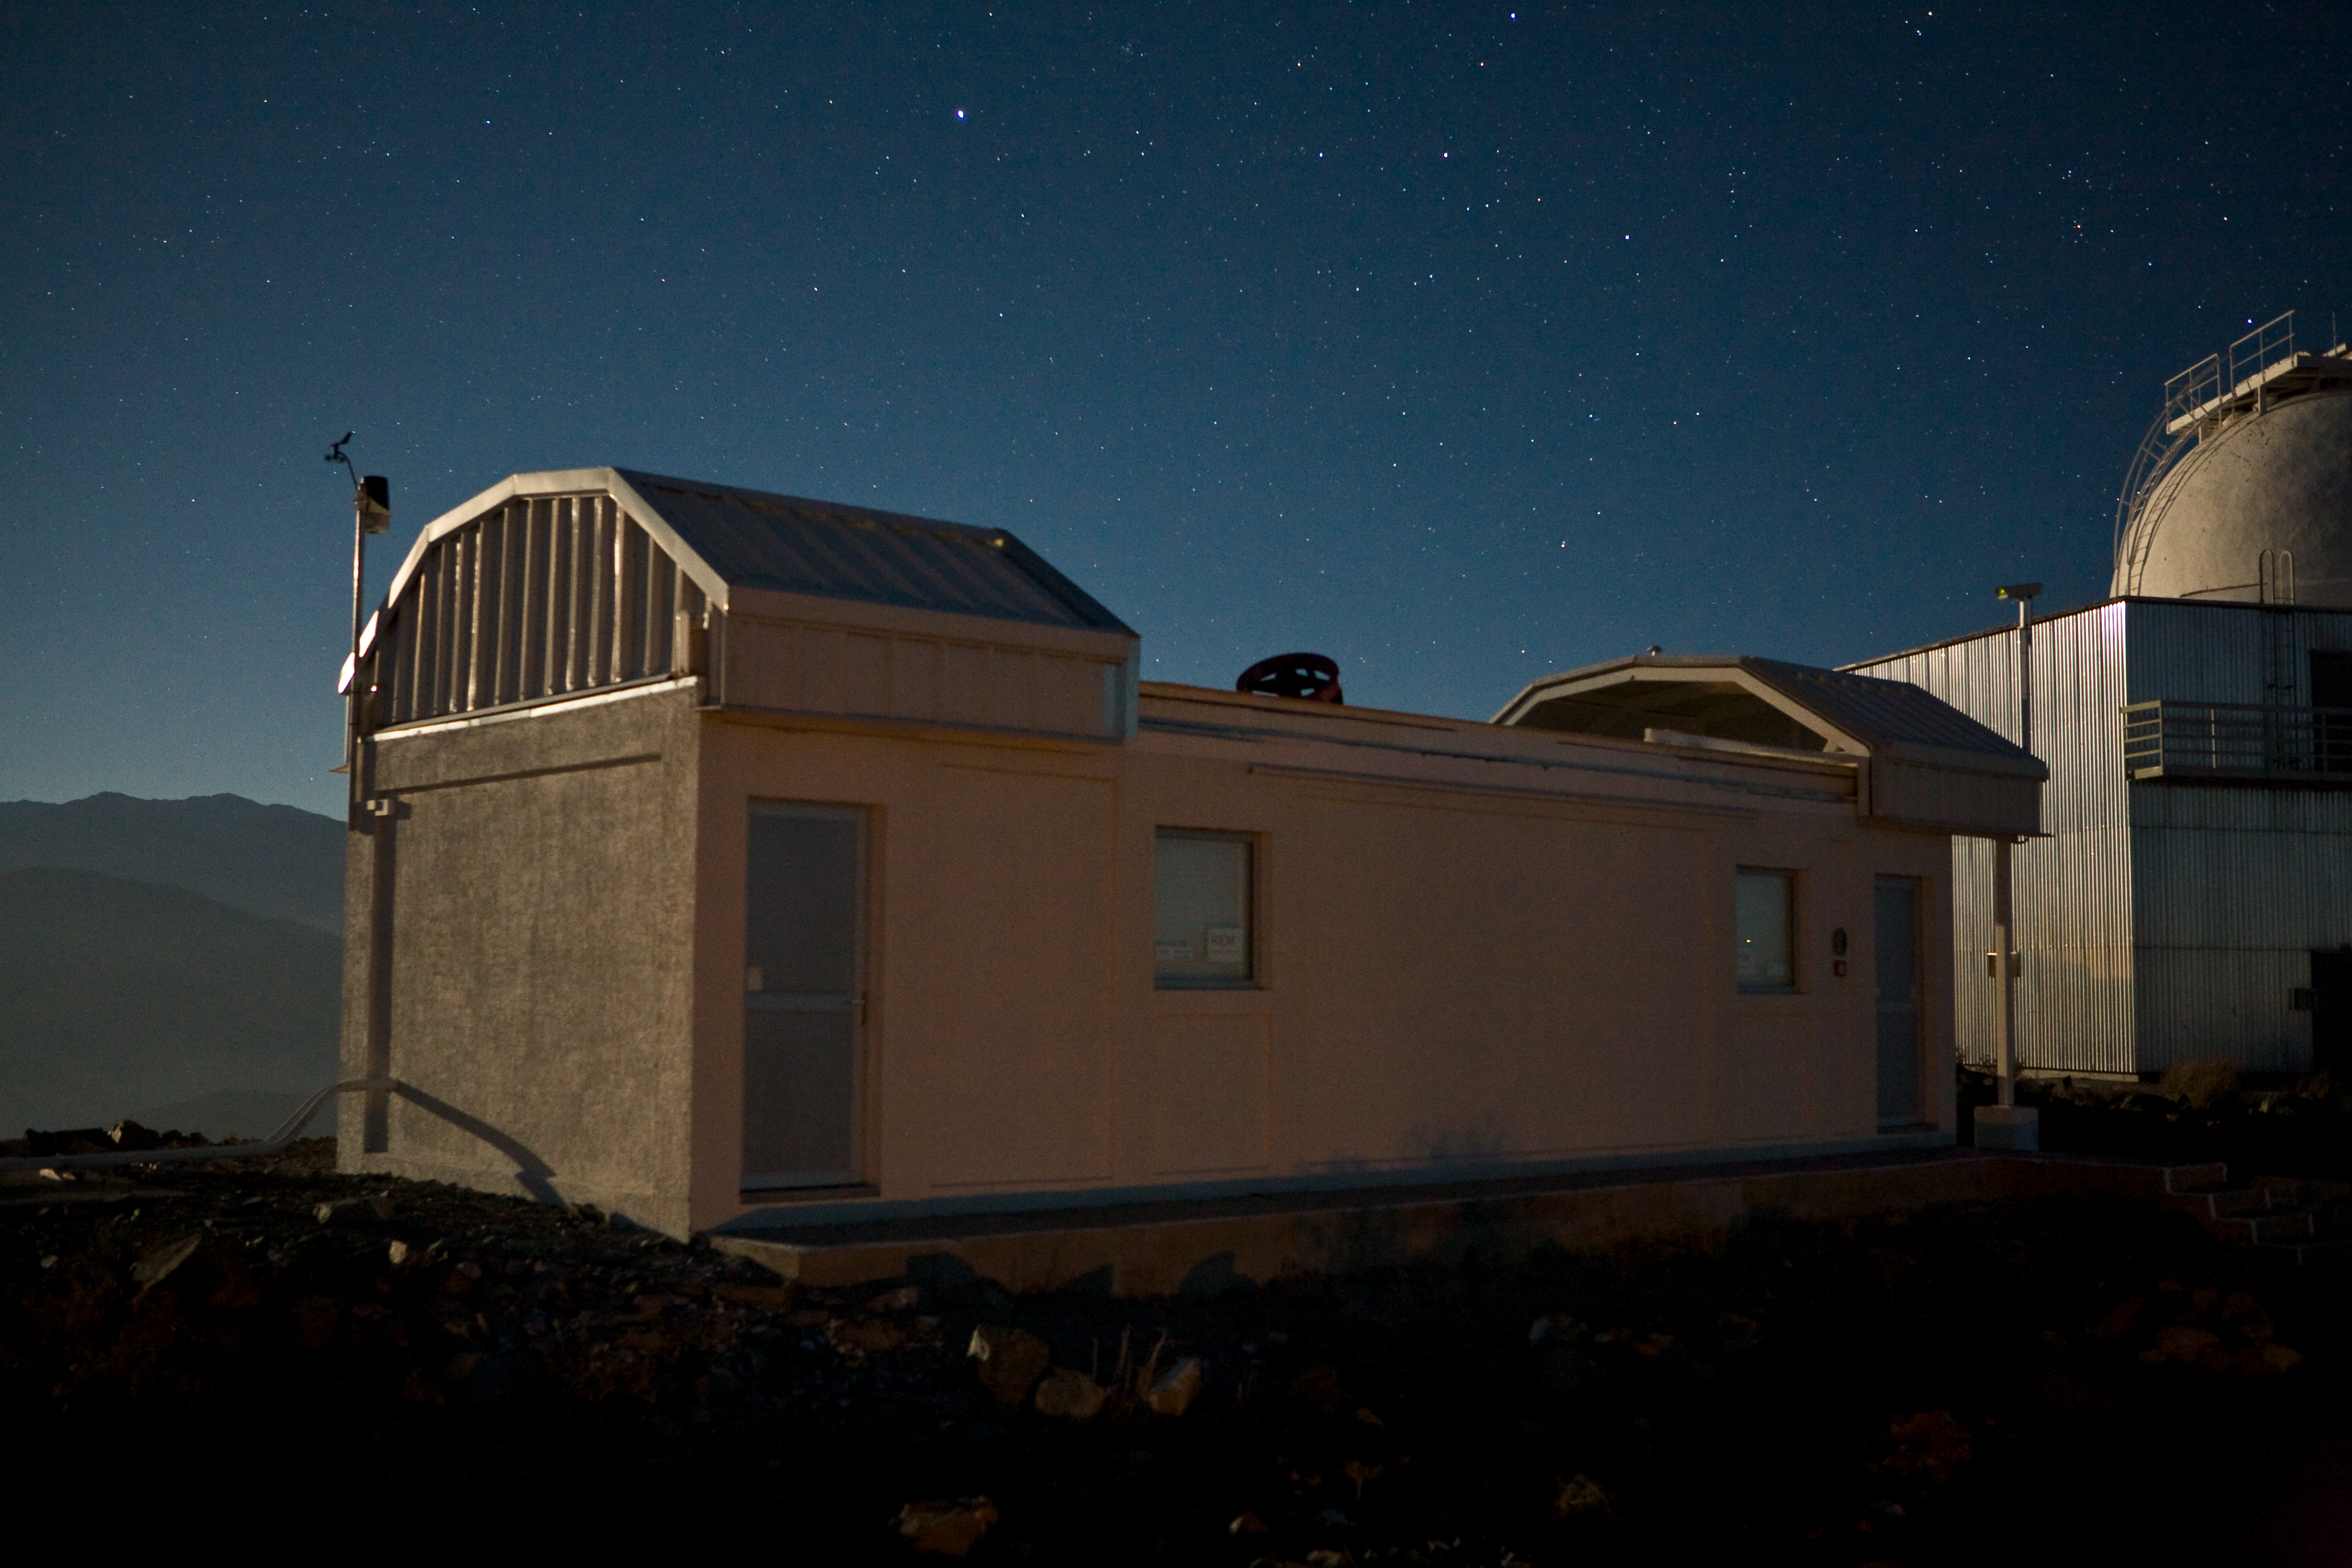

REM telescope on La Silla

The REM, a 60cm telescope installed on La Silla, is operated as a robot: it performs its observations without human interventions. Additionally, this telescope is waiting for notice of Gamma Ray Bursts sent by other facilities monitoring the sky. When such news reaches the REM, it can react instantly and start observing the GRB explosion in a matter of seconds, before the end of the phenomena.

Credit: ESO/H.H.Heyer